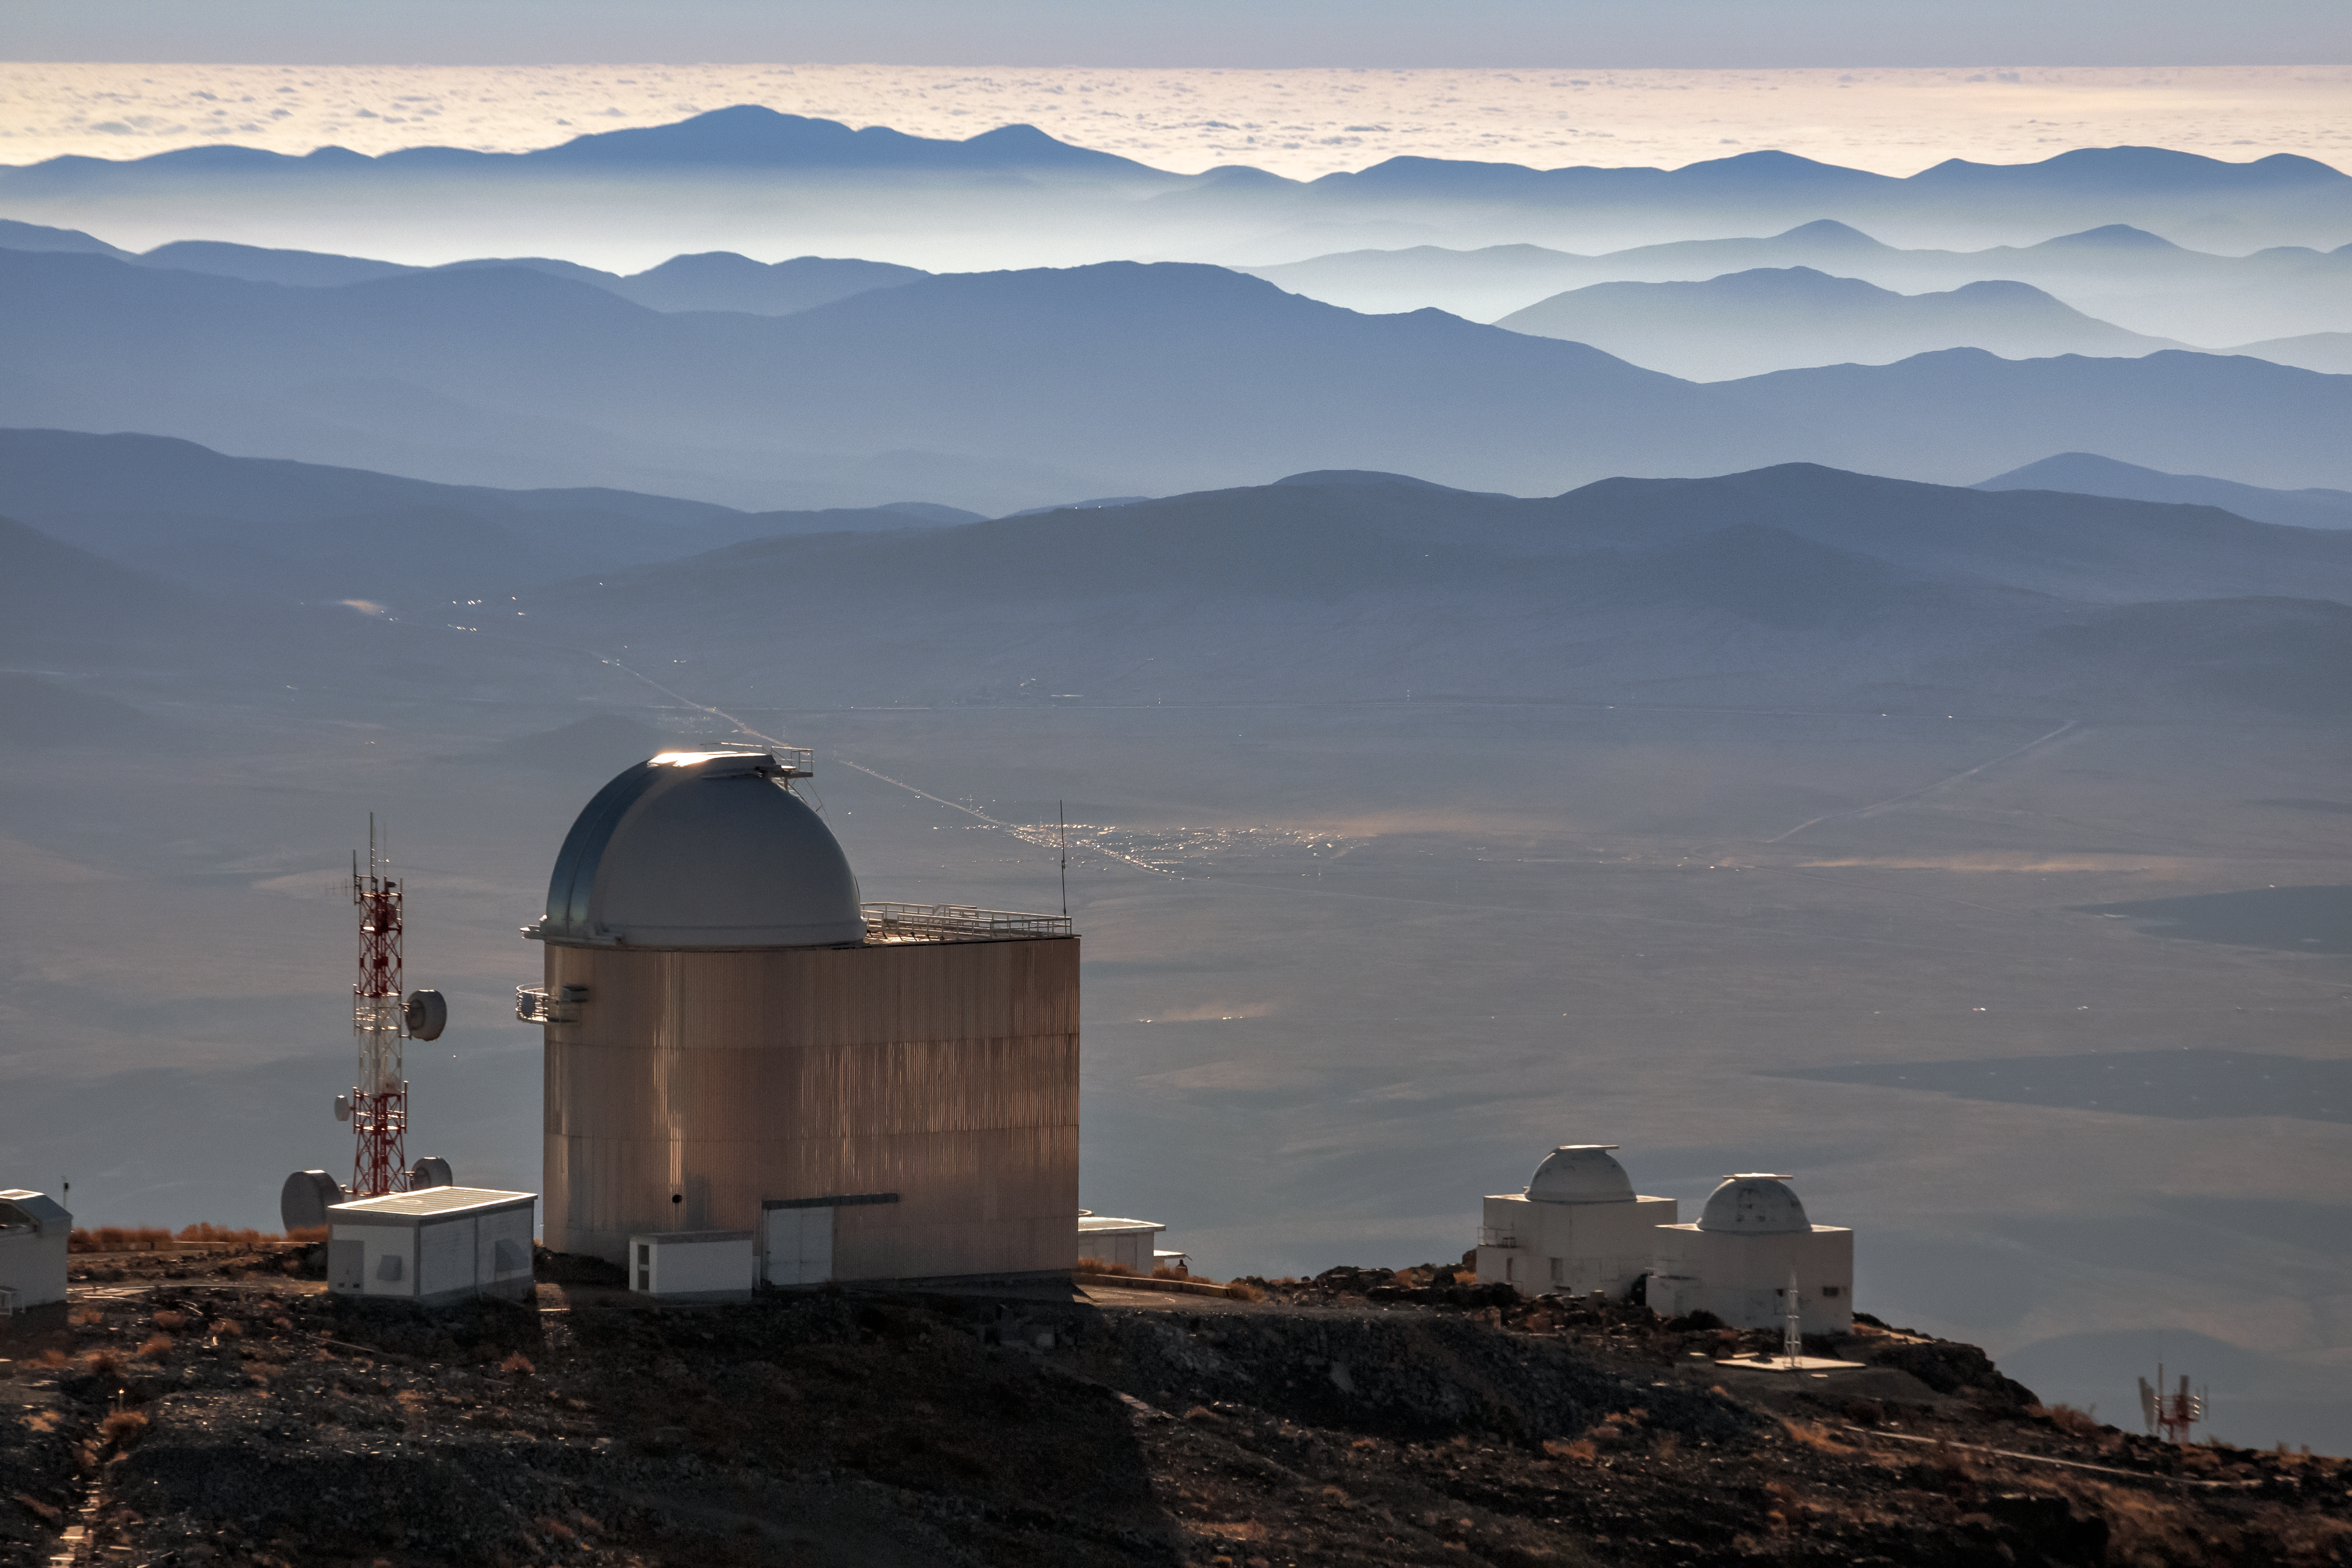

ESO 1.52-metre telescope

View of La Silla Observatory in July 2019. In the foreground is the ESO 1.52-metre telescope, decommissioned at the end of 2002, re-commissioned and modernised in 2022. The picture was taken on 2 July 2019, when the path of totality of a solar eclipse passed across ESO’s La Silla Observatory.

Credit: ESO/J. Kupec